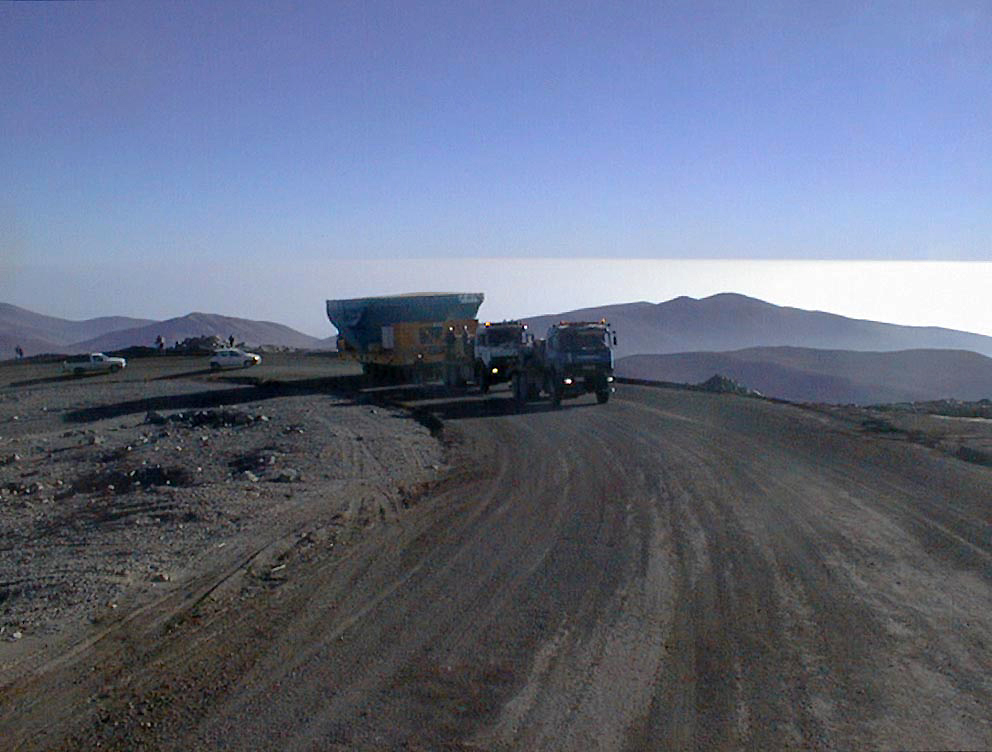

Transportation of the M1 cell

The tranport of the M1 mirror in its Cell towards its destination at the VLT UT1, at the Paranal Observatory. (Photo obtained on April 16, 1998).

Credit: ESO